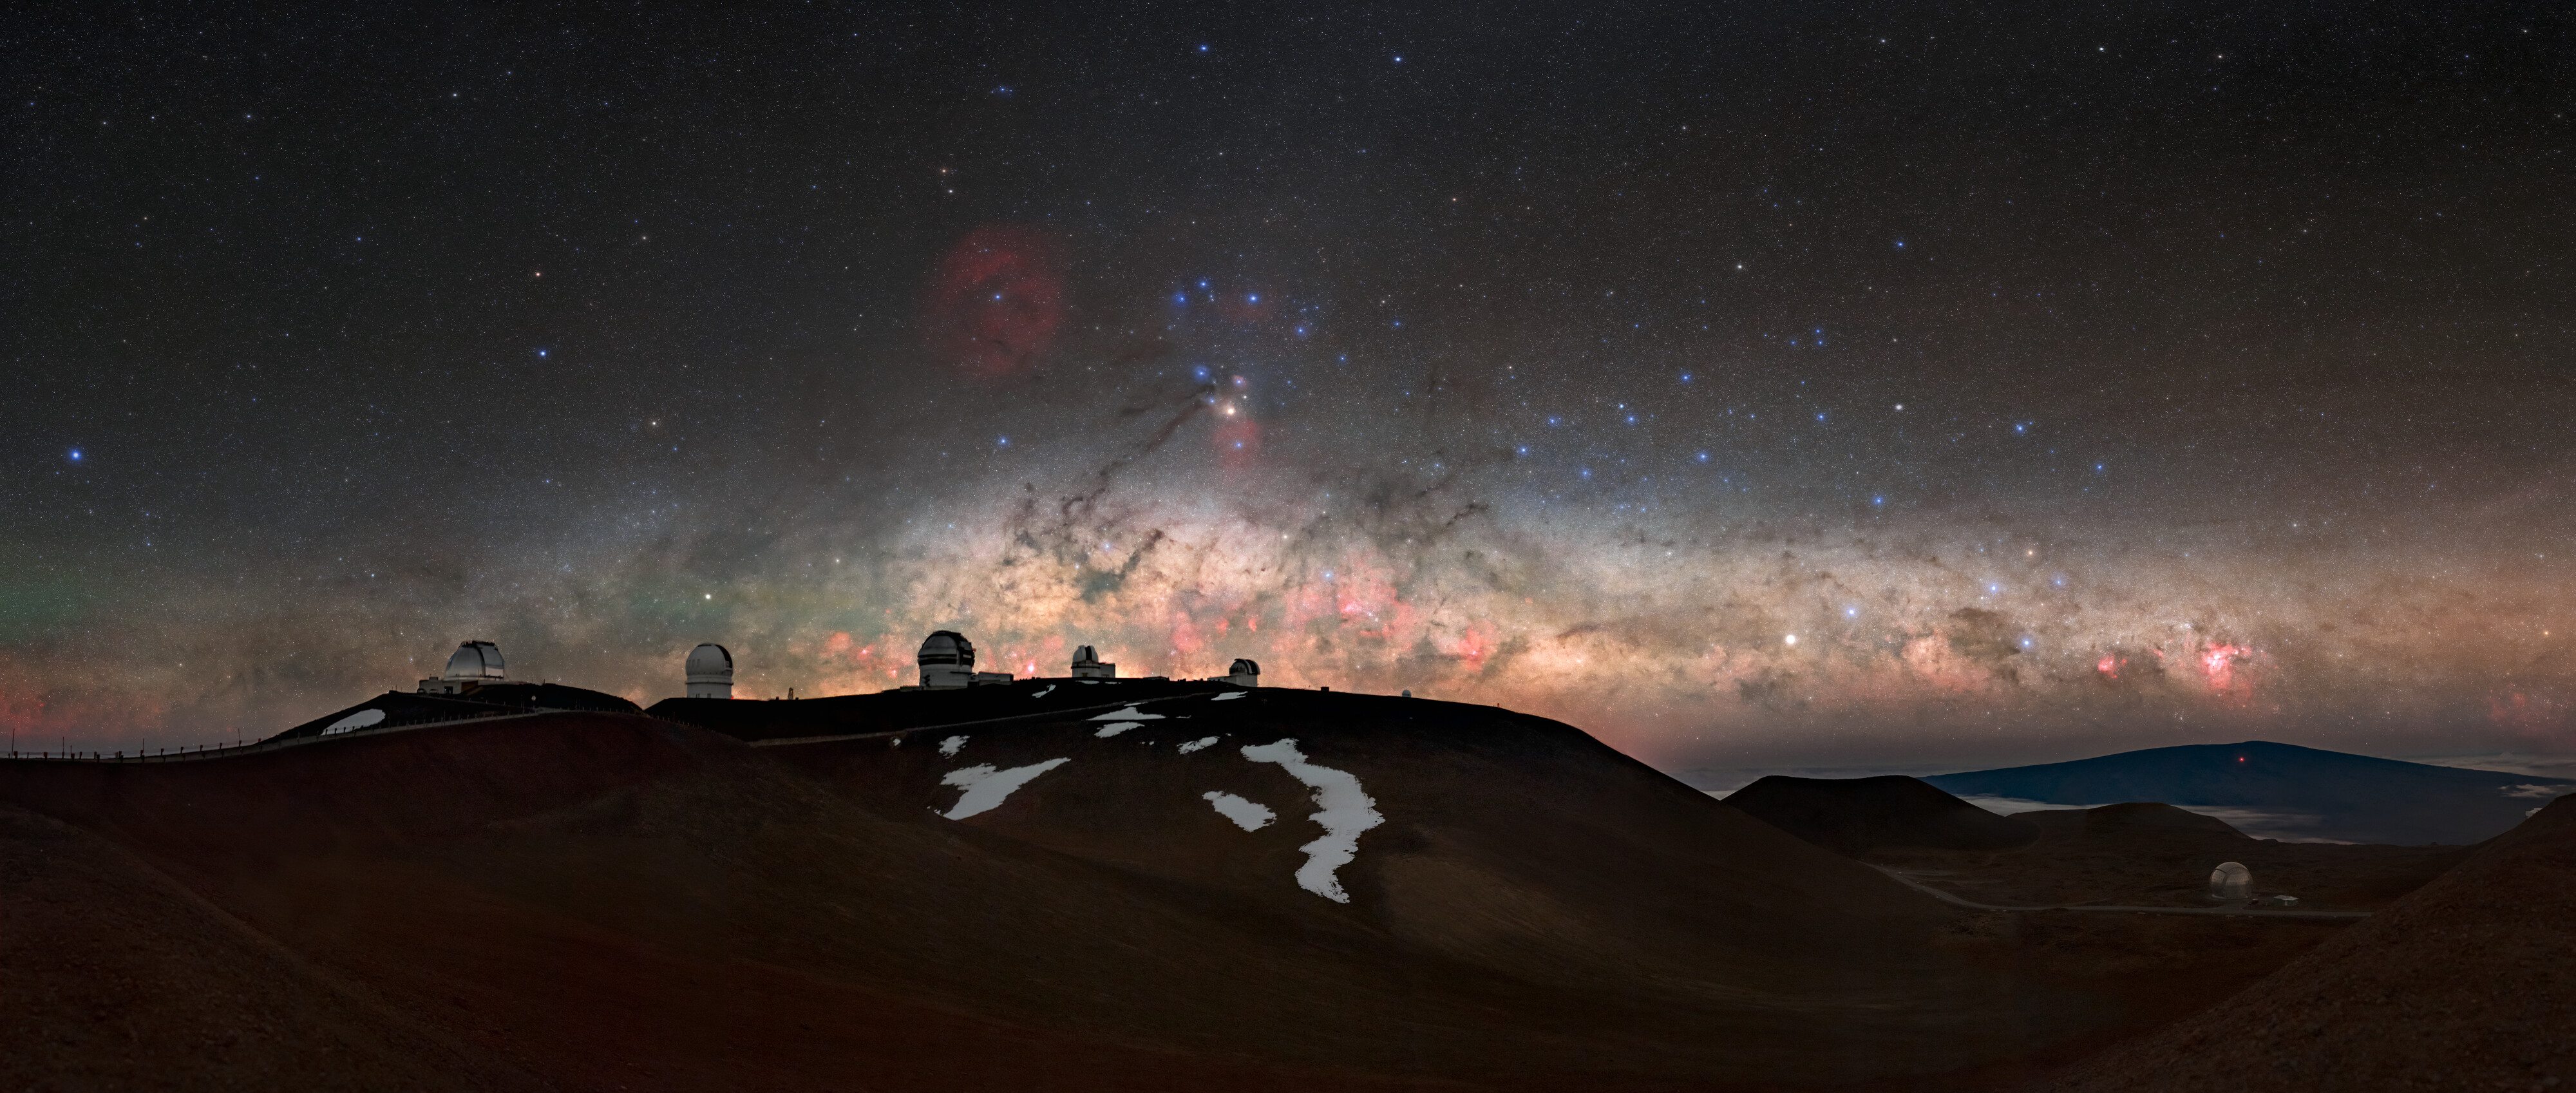

Southern Treasures on the Horizon

The disc of the Milky Way spreads across the eastern horizon of Hawaiʻi as it rises over the summit of Maunakea. The center of our galaxy silhouettes the Maunakea Observatories, including Gemini North (third from left), one half of the International Gemini Observatory, supported in part by the U.S. National Science Foundation and operated by NSF NOIRLab. At about 19 degrees north of the equator, Maunakea is in one of the most southerly locations in the United States. This makes it an excellent location to view large portions of the southern skies from the northern hemisphere, wonderfully captured in this stunning photograph.

At the center of this image is the constellation Scorpius (the Scorpion), including the star Antares, its bright red ‘heart’. To its left is Ophiuchus (the serpent bearer). These two constellations are dotted with a variety of colorful nebulae. A closer look at these nebulae is in our earlier Image of the Week captured from Cerro Pachón in Chile, another home of telescopes operated by NOIRLab.

On the right side of the image is a view of three celestial ‘celebrities’. The massive constellation Centaurus (the Centaur) can be found using its bright yellow ‘front hoof’ Alpha Centauri in the disc of the Milky Way. This triple stellar system is notable for including the closest star to the Sun, Proxima Centauri. Below Centaurus, and also in the galactic disc, is Crux (the cross). This constellation is one of the most important navigation tools in the southern hemisphere because it points towards the south pole. It’s defined by the red star at its top and an equilateral triangle of blue stars for its bottom. Finally, the bright red spot to the right of Crux is one of the most famous nebulae: the Carina Nebula (NGC 3372). This significant nebula is one of the largest diffuse nebulae visible from Earth and an object of intense research because of the plethora of astronomical objects inside it.

This photo was taken as part of the recent NOIRLab 2022 Photo Expedition to all the NOIRLab sites. Tomáš Slovinský, the photographer, is a NOIRLab Audiovisual Ambassador.

Credit: International Gemini Observatory/NOIRLab/NSF/AURA/T. Slovinský